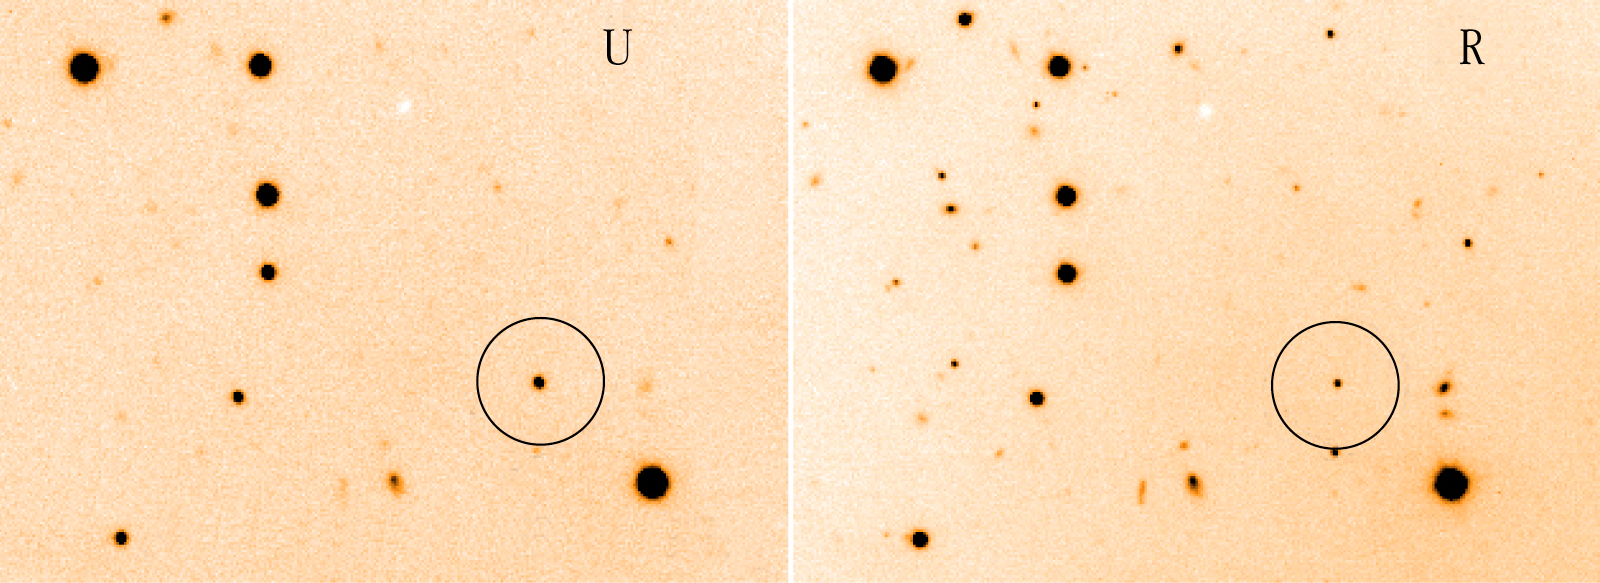

RX J0806.3+1527 stellar binary system

Image shows U and R filter images of the sky field around RX J0806.3+1527 (at centre of circle), obtained with the FORS2 multi-mode instrument on VLT KUEYEN. The object is brightest at the shorter wavelength (U-band) - reflecting its very high temperature. The image is reproduced from FORS2-exposures, obtained in November 1999 in the U- and R-bands, and both lasting 300 seconds. The field measures 2.0 x 1.5 arcmin2.

Credit: ESO